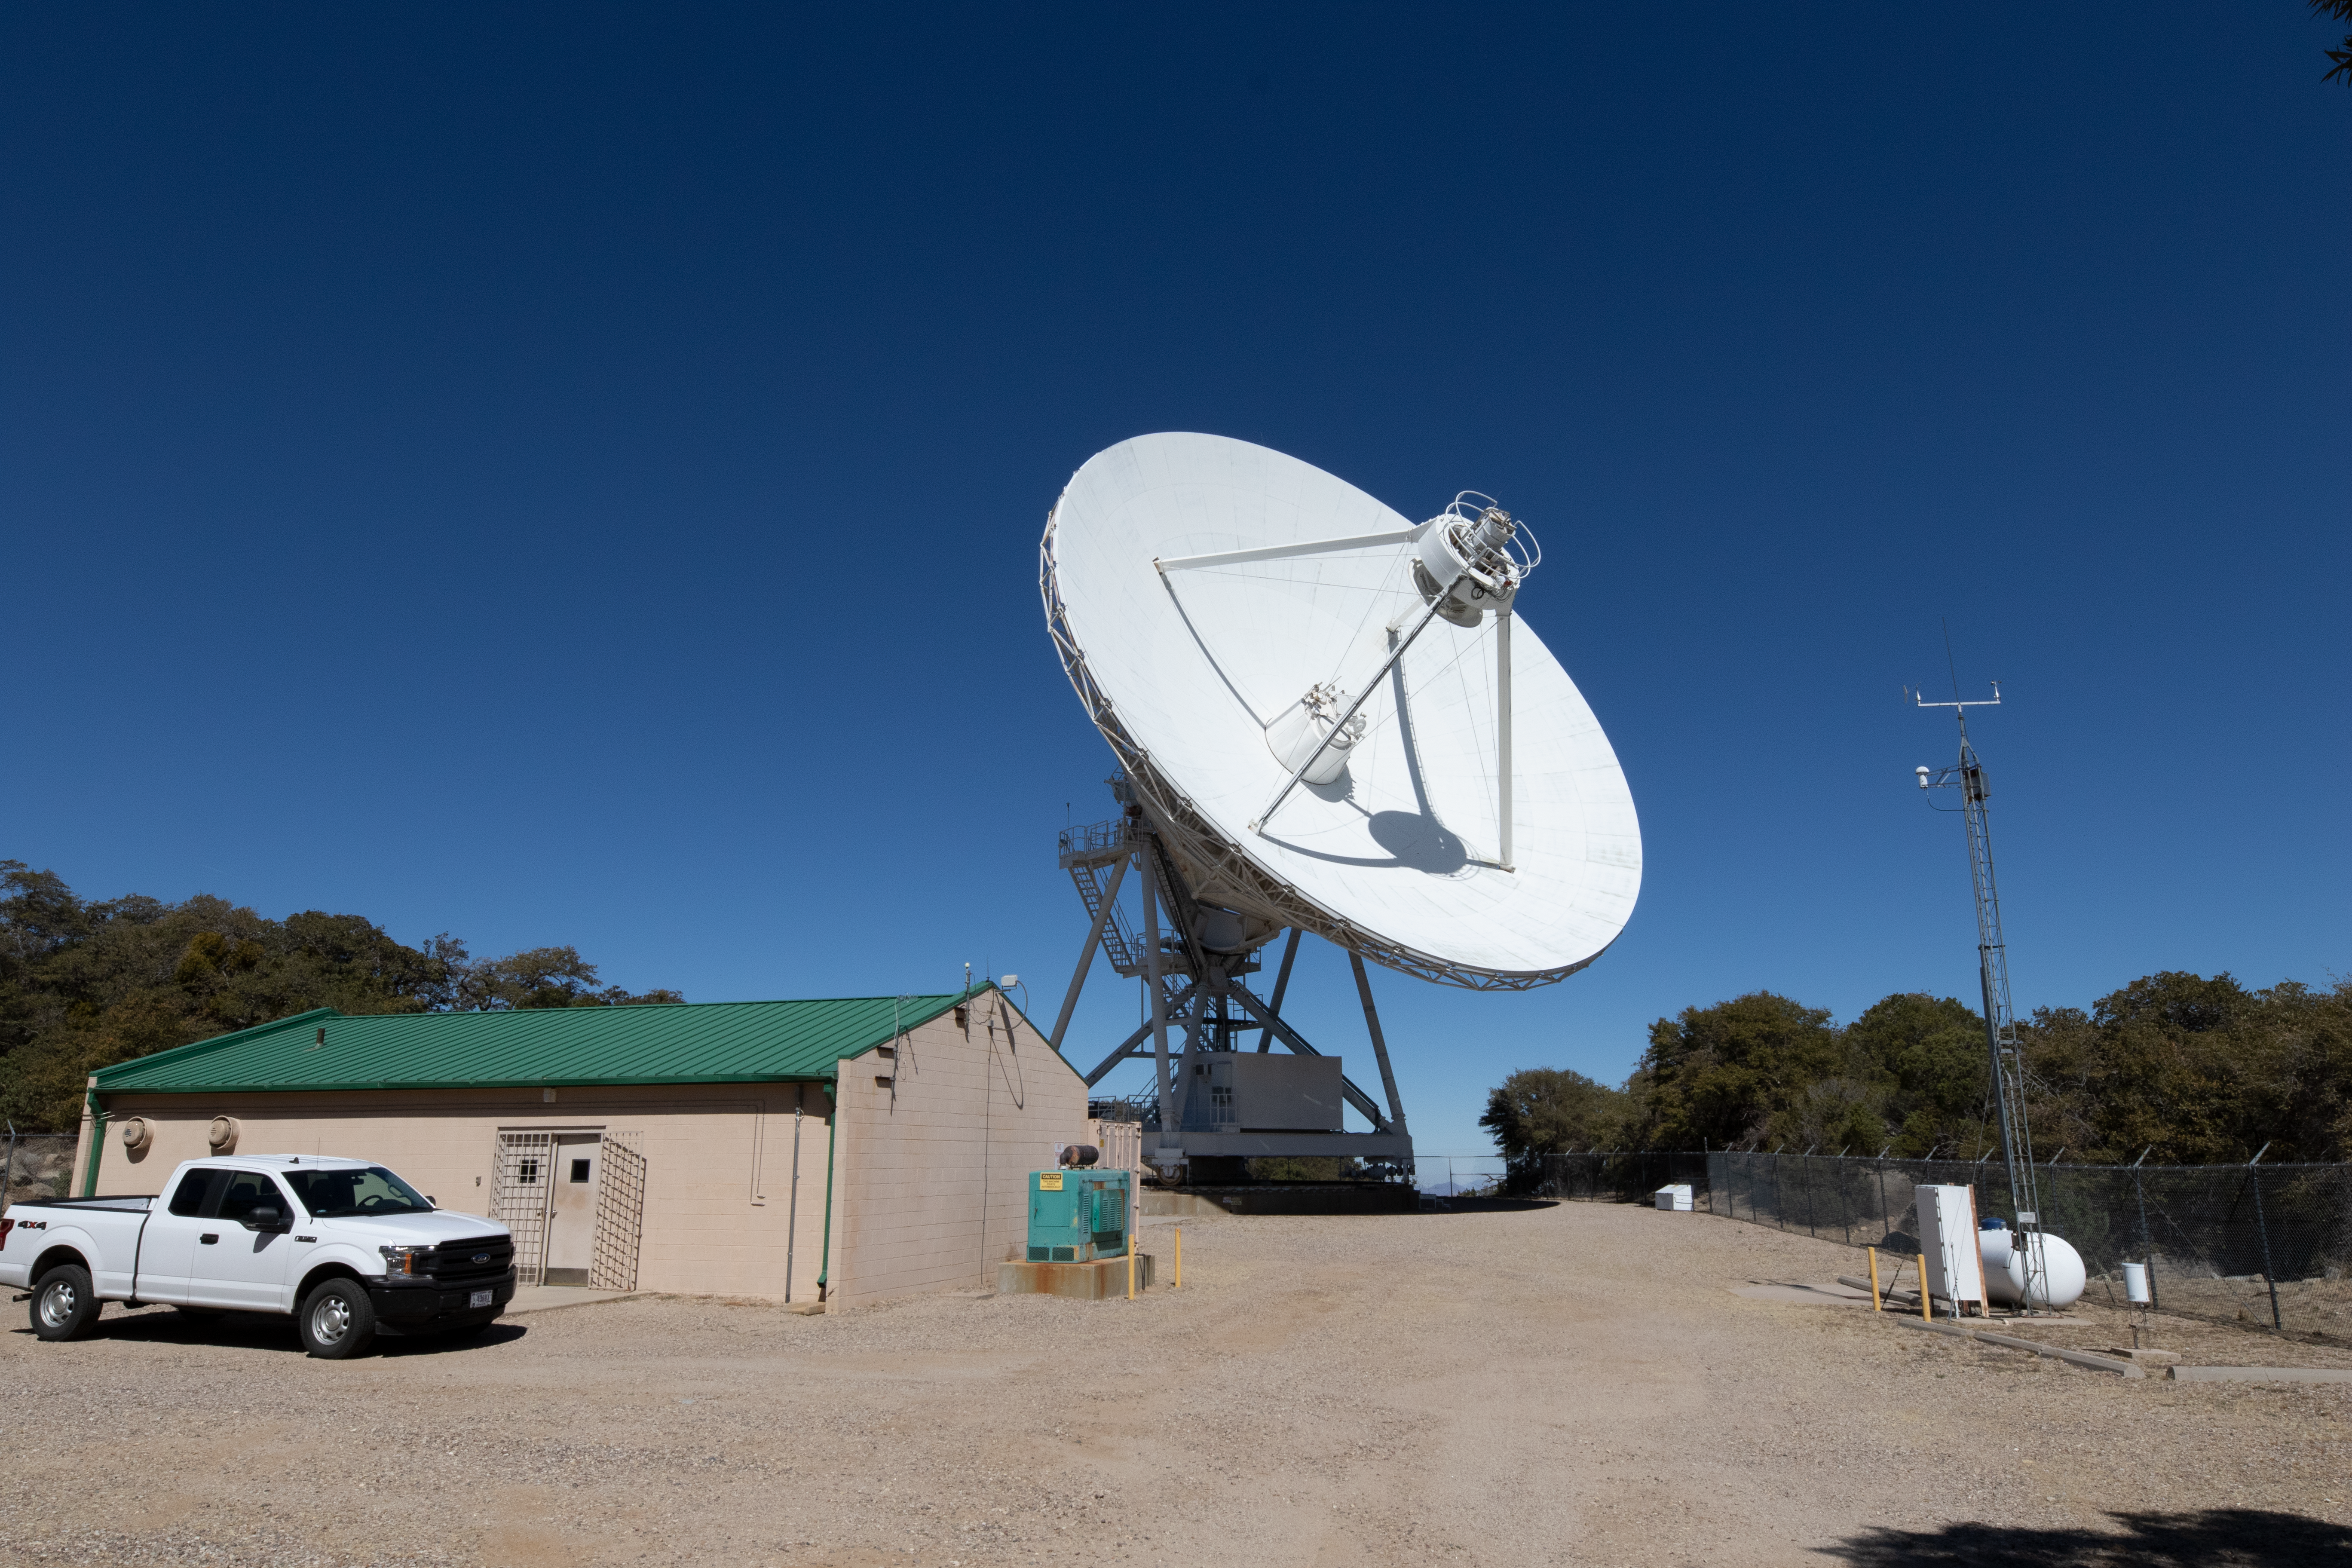

Very Long Baseline Array Dish

The Very Long Baseline Array Dish facility on Kitt Peak National Observatory in Arizona.

Credit: Kitt Peak National Observatory/NOIRLab/NSF/AURA/P. Marenfeld